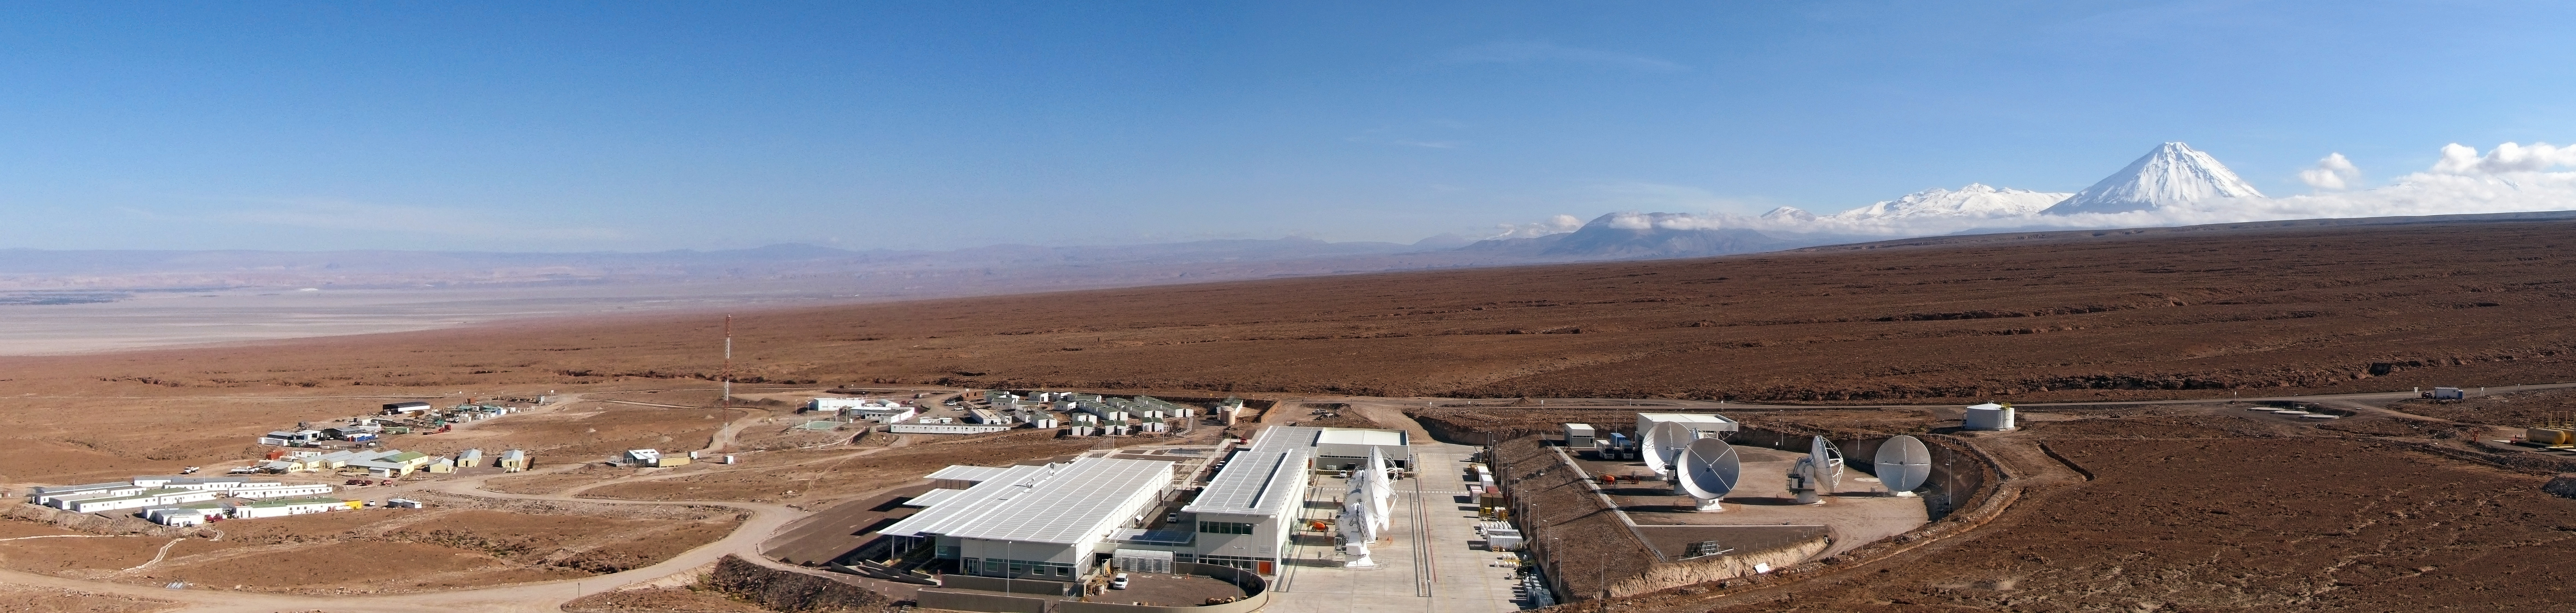

ALMA OSF panorama

This panorama shows the ALMA Operations Support Facility (OSF) – the centre of activities of the ALMA project. In the background, the Licancabur volcano dominates the landscape. The OSF is the central location for running the observatory and taking care of all maintenance and operations aspects. It is the workplace of the astronomers and of the teams responsible for maintaining proper functioning of all the telescopes. The quality of all ALMA data will be assessed at the OSF.

Credit: ESO